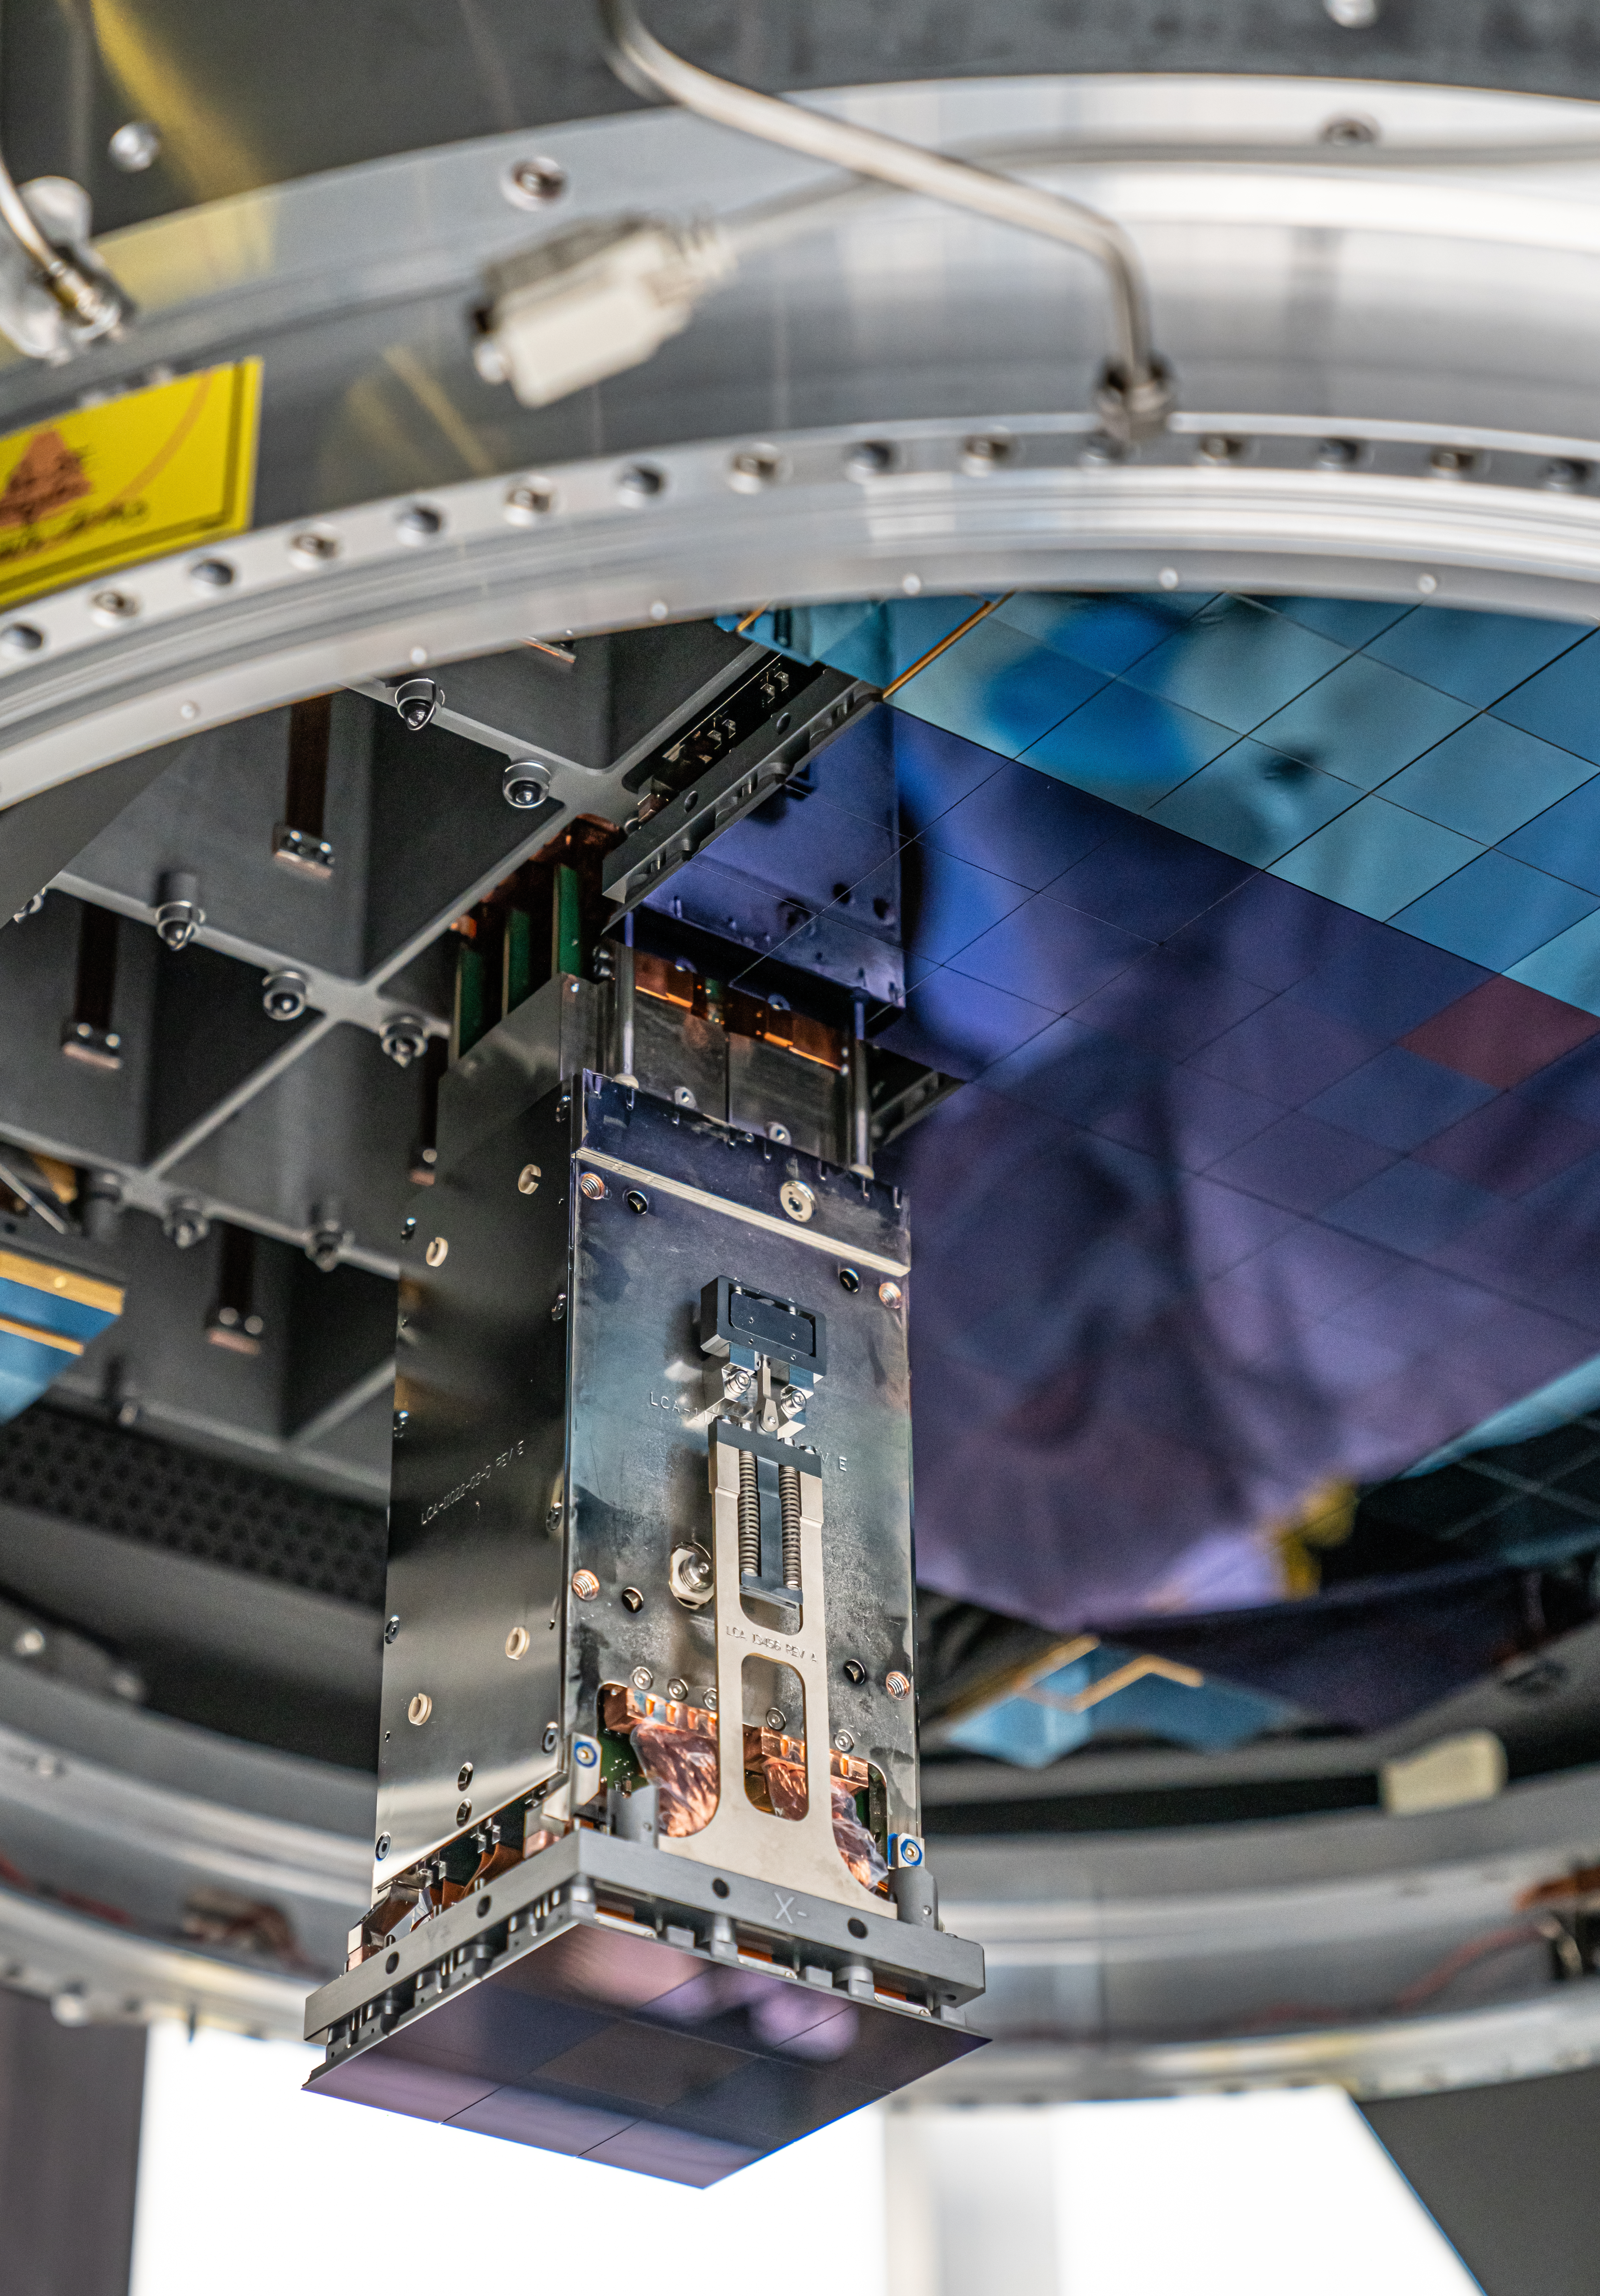

Vera C. Rubin Observatory LSST Camera Focal Plane Build 096

The 14th RTM to be installed was a particularly challenging installation which required a couple stops and conferences to discuss solutions before finally succeeding.

Credit: Jacqueline Orrell/SLAC National Accelerator Laboratory